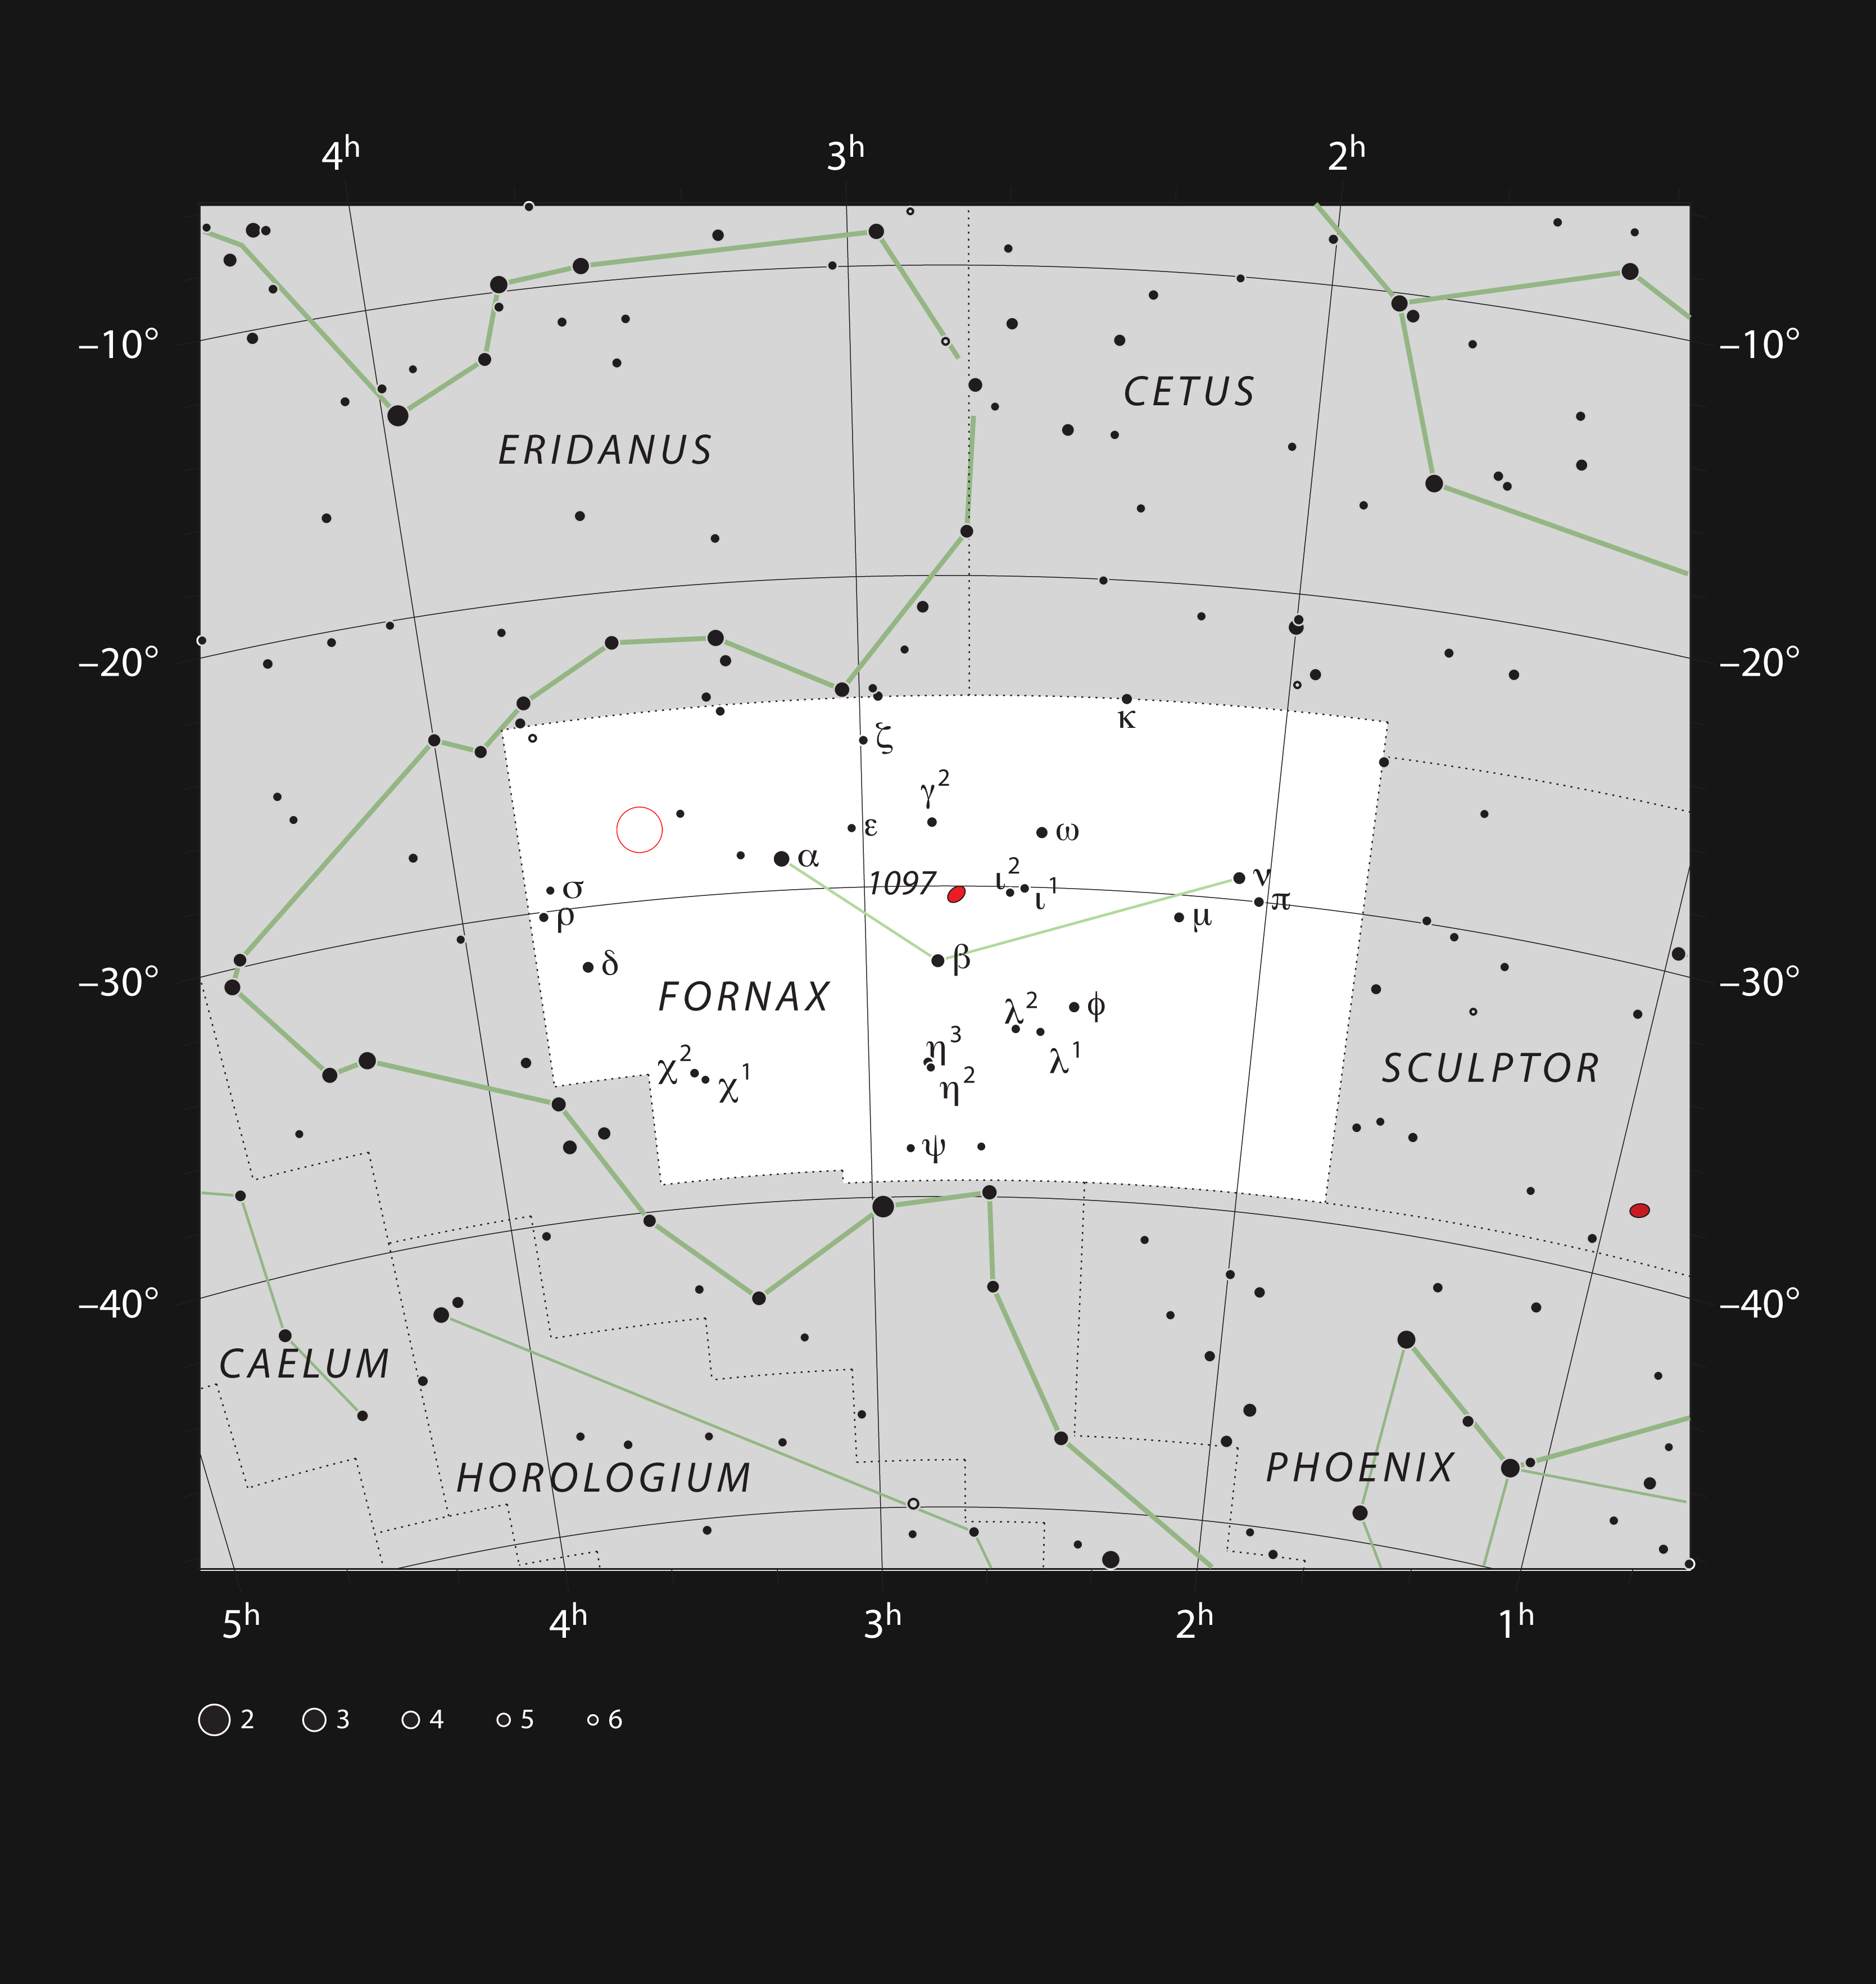

The position of the Extended Chandra Deep Field South in the constellation of Fornax

This red circle on this chart shows the position of the Extended Chandra Deep Field South, in the southern constellation of Fornax (The Furnace).

Credit: ESO, IAU and Sky & Telescope